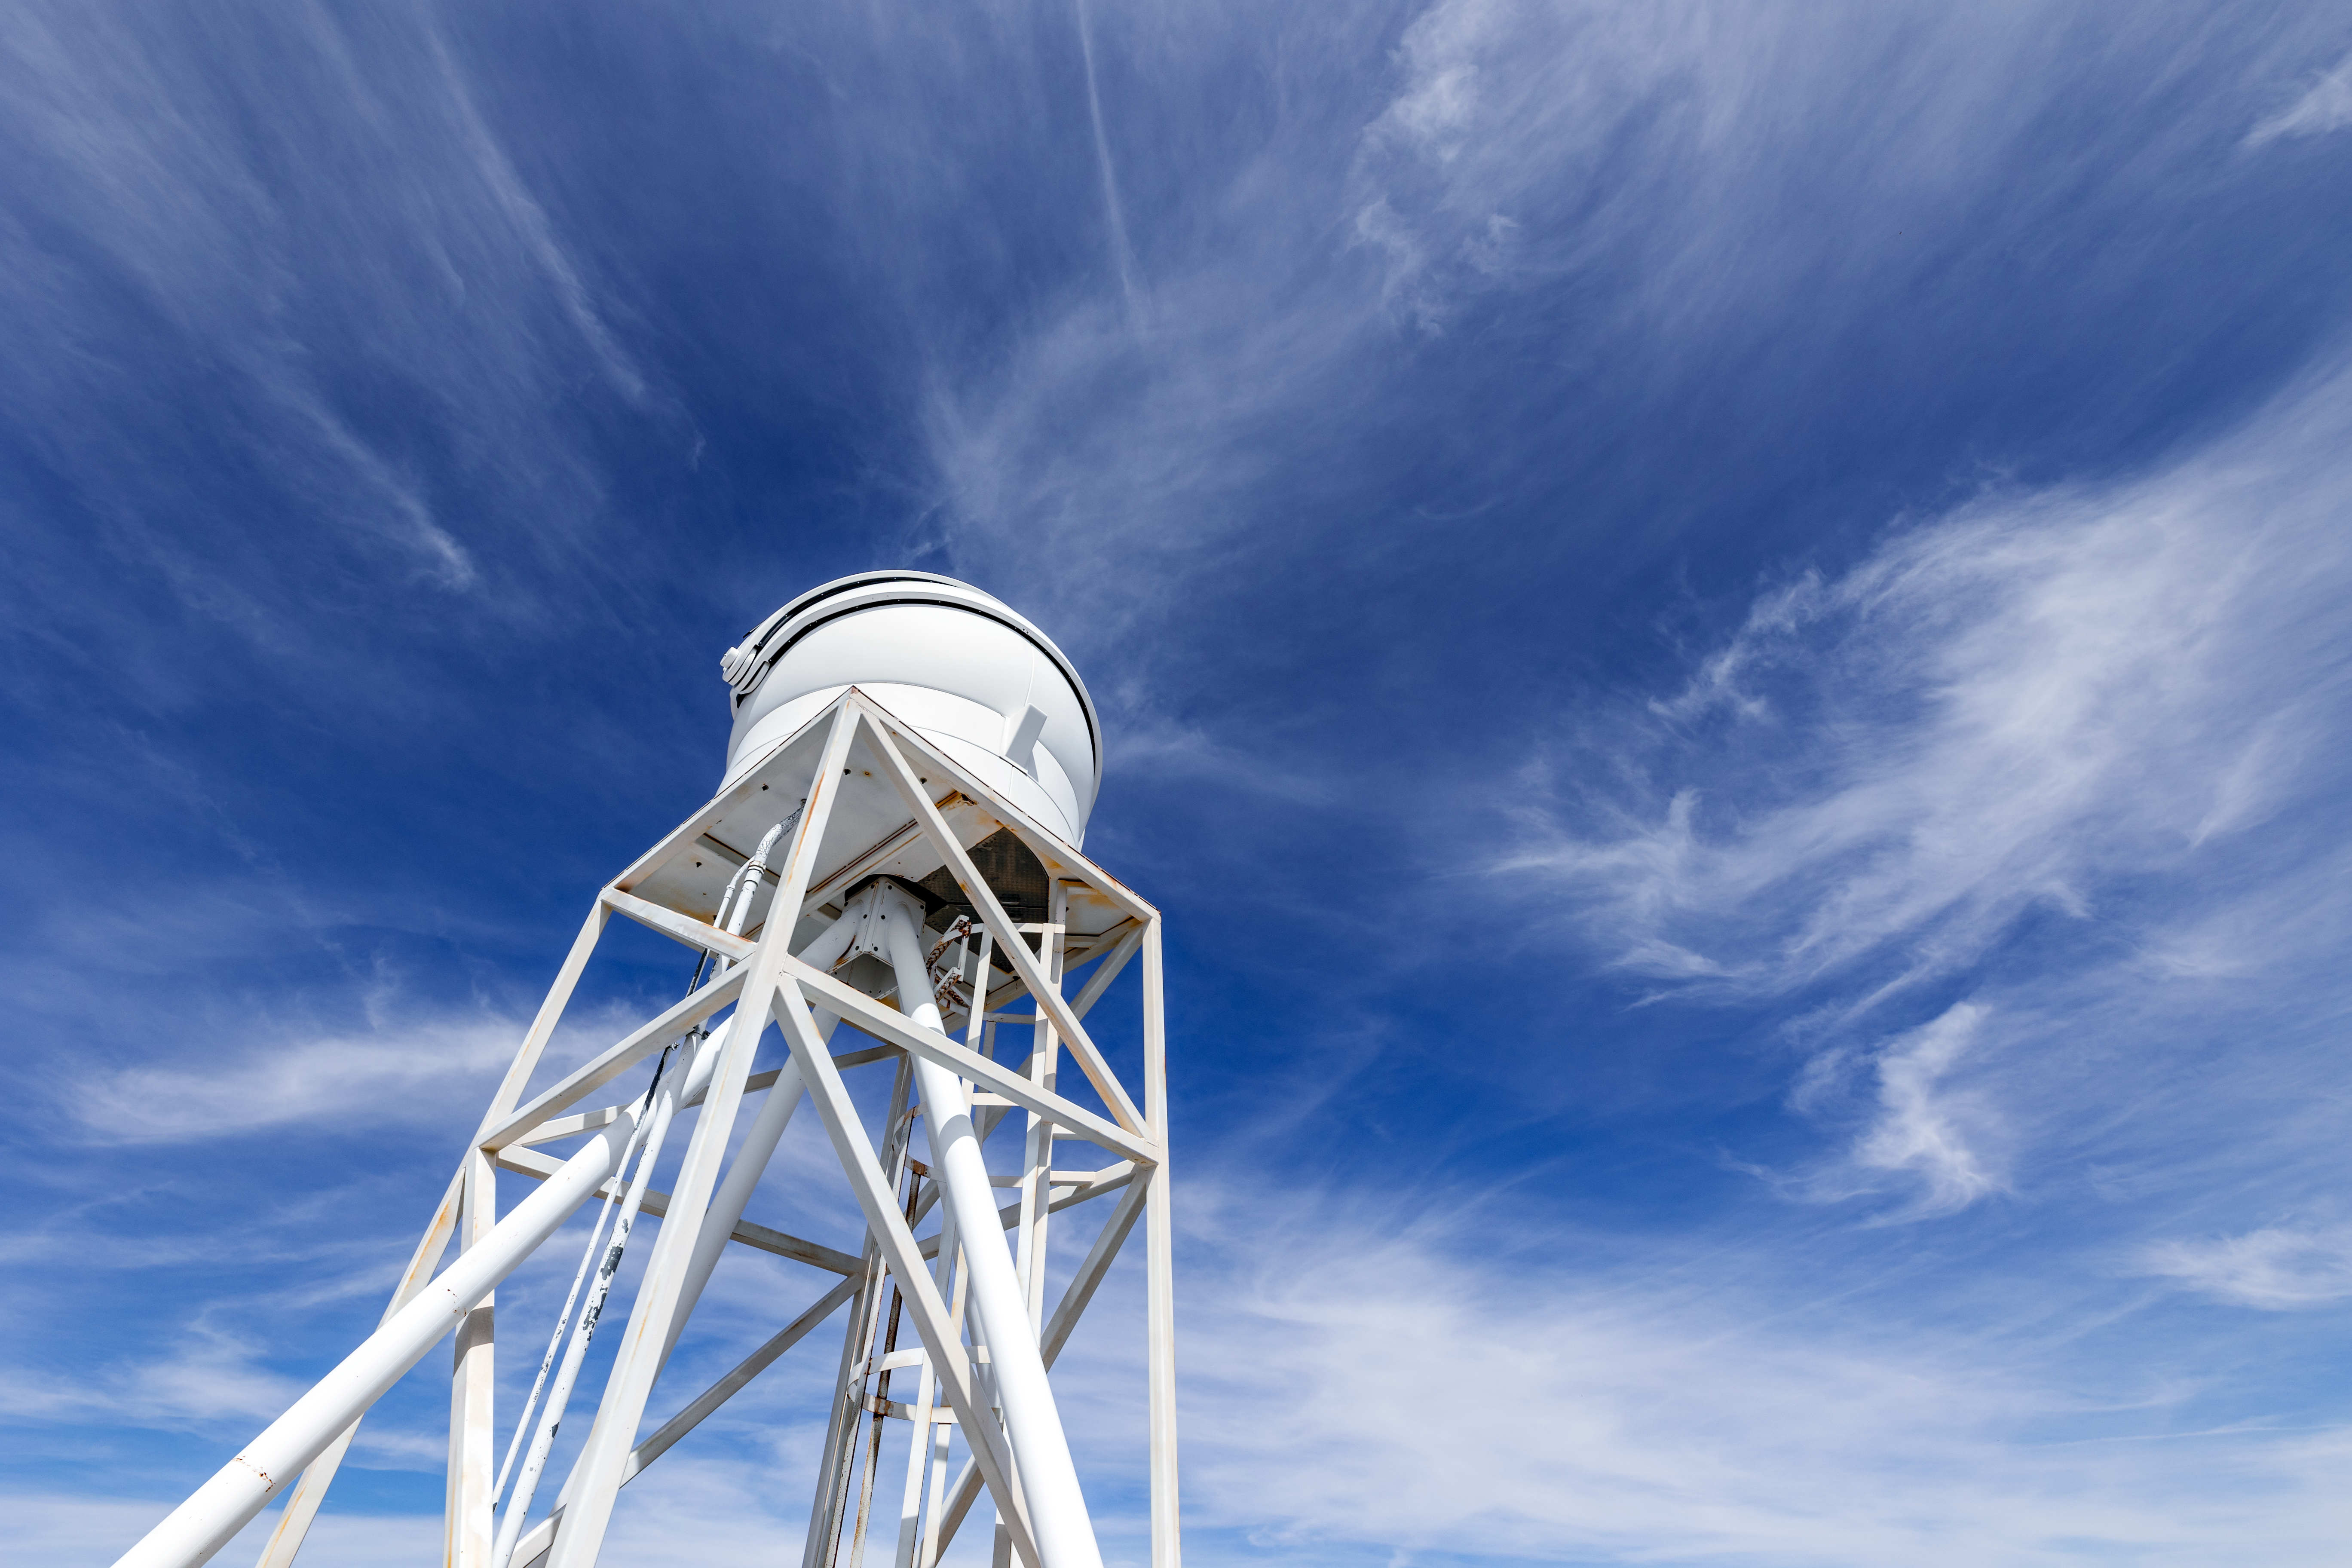

KPNO DIMM

The KPNO DIMM against a cloudy backdrop on Kitt Peak National Observatory in Arizona.

Credit: KPNO/NOIRLab/NSF/AURA/T. Slovinský